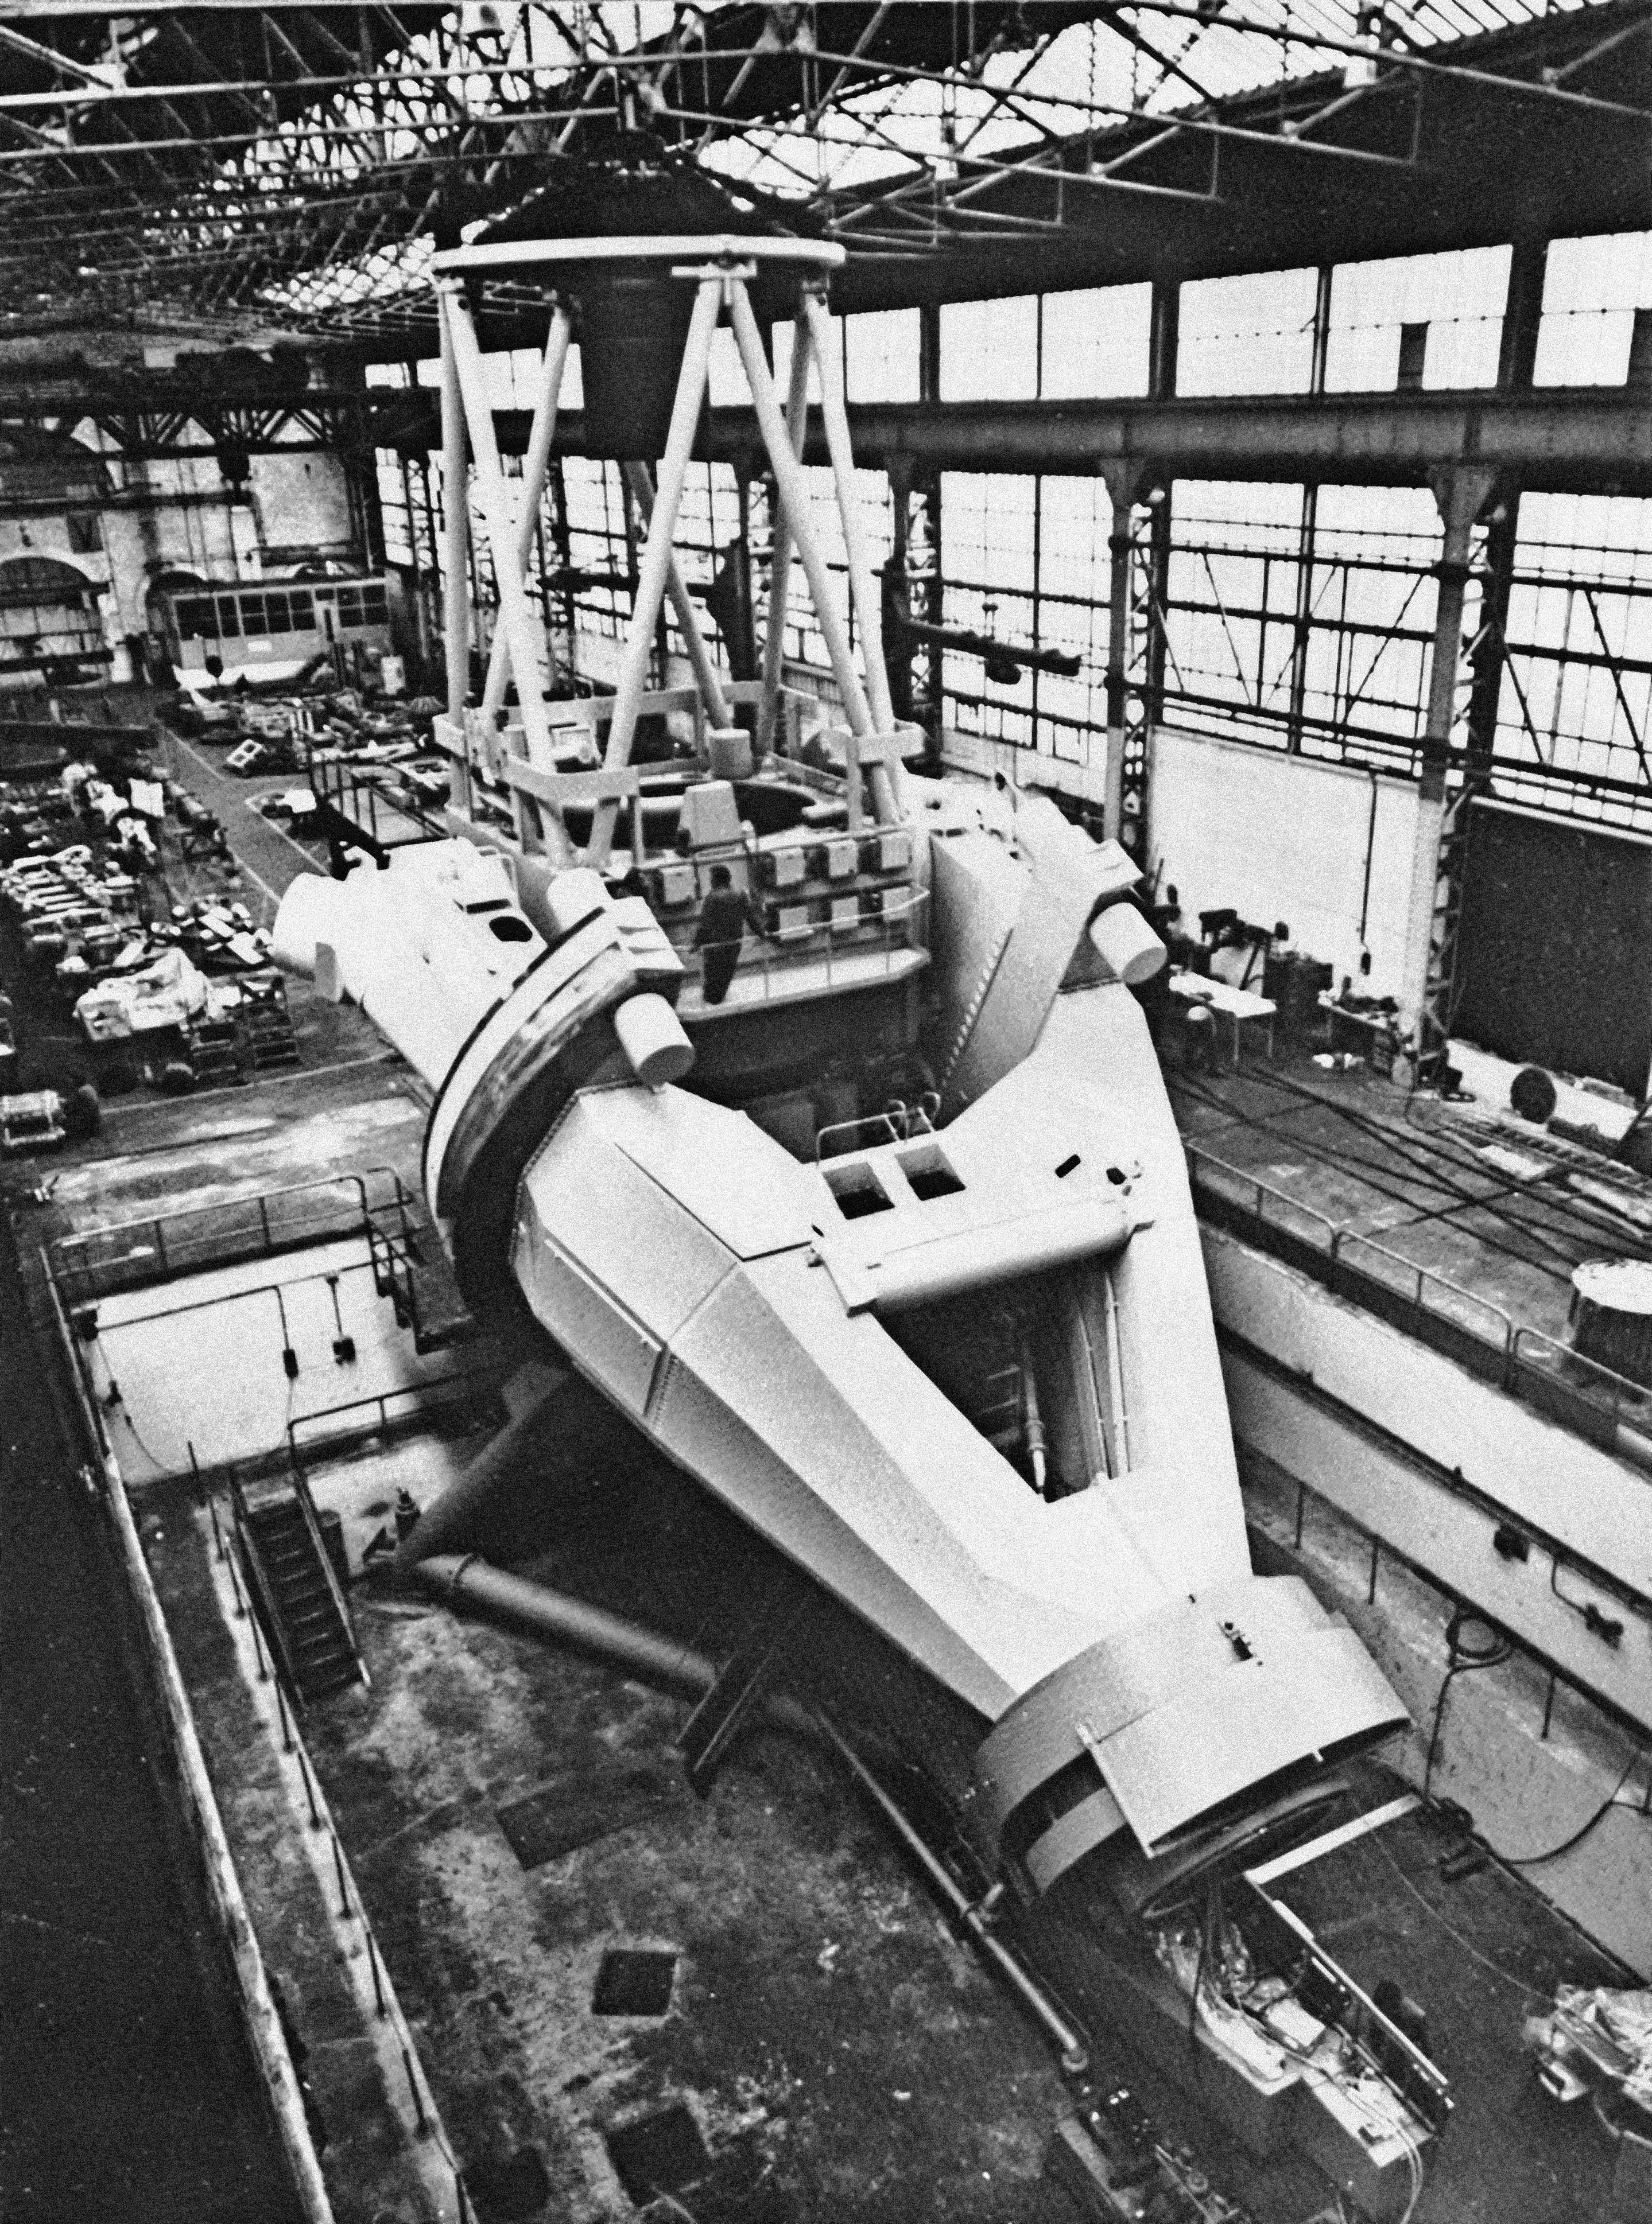

The pre-assembled ESO 3.6-metre telescope

The pre-assembled ESO 3.6-metre telescope at Creusot-Loire, St Chammond, circa 1974.

Credit: ESO